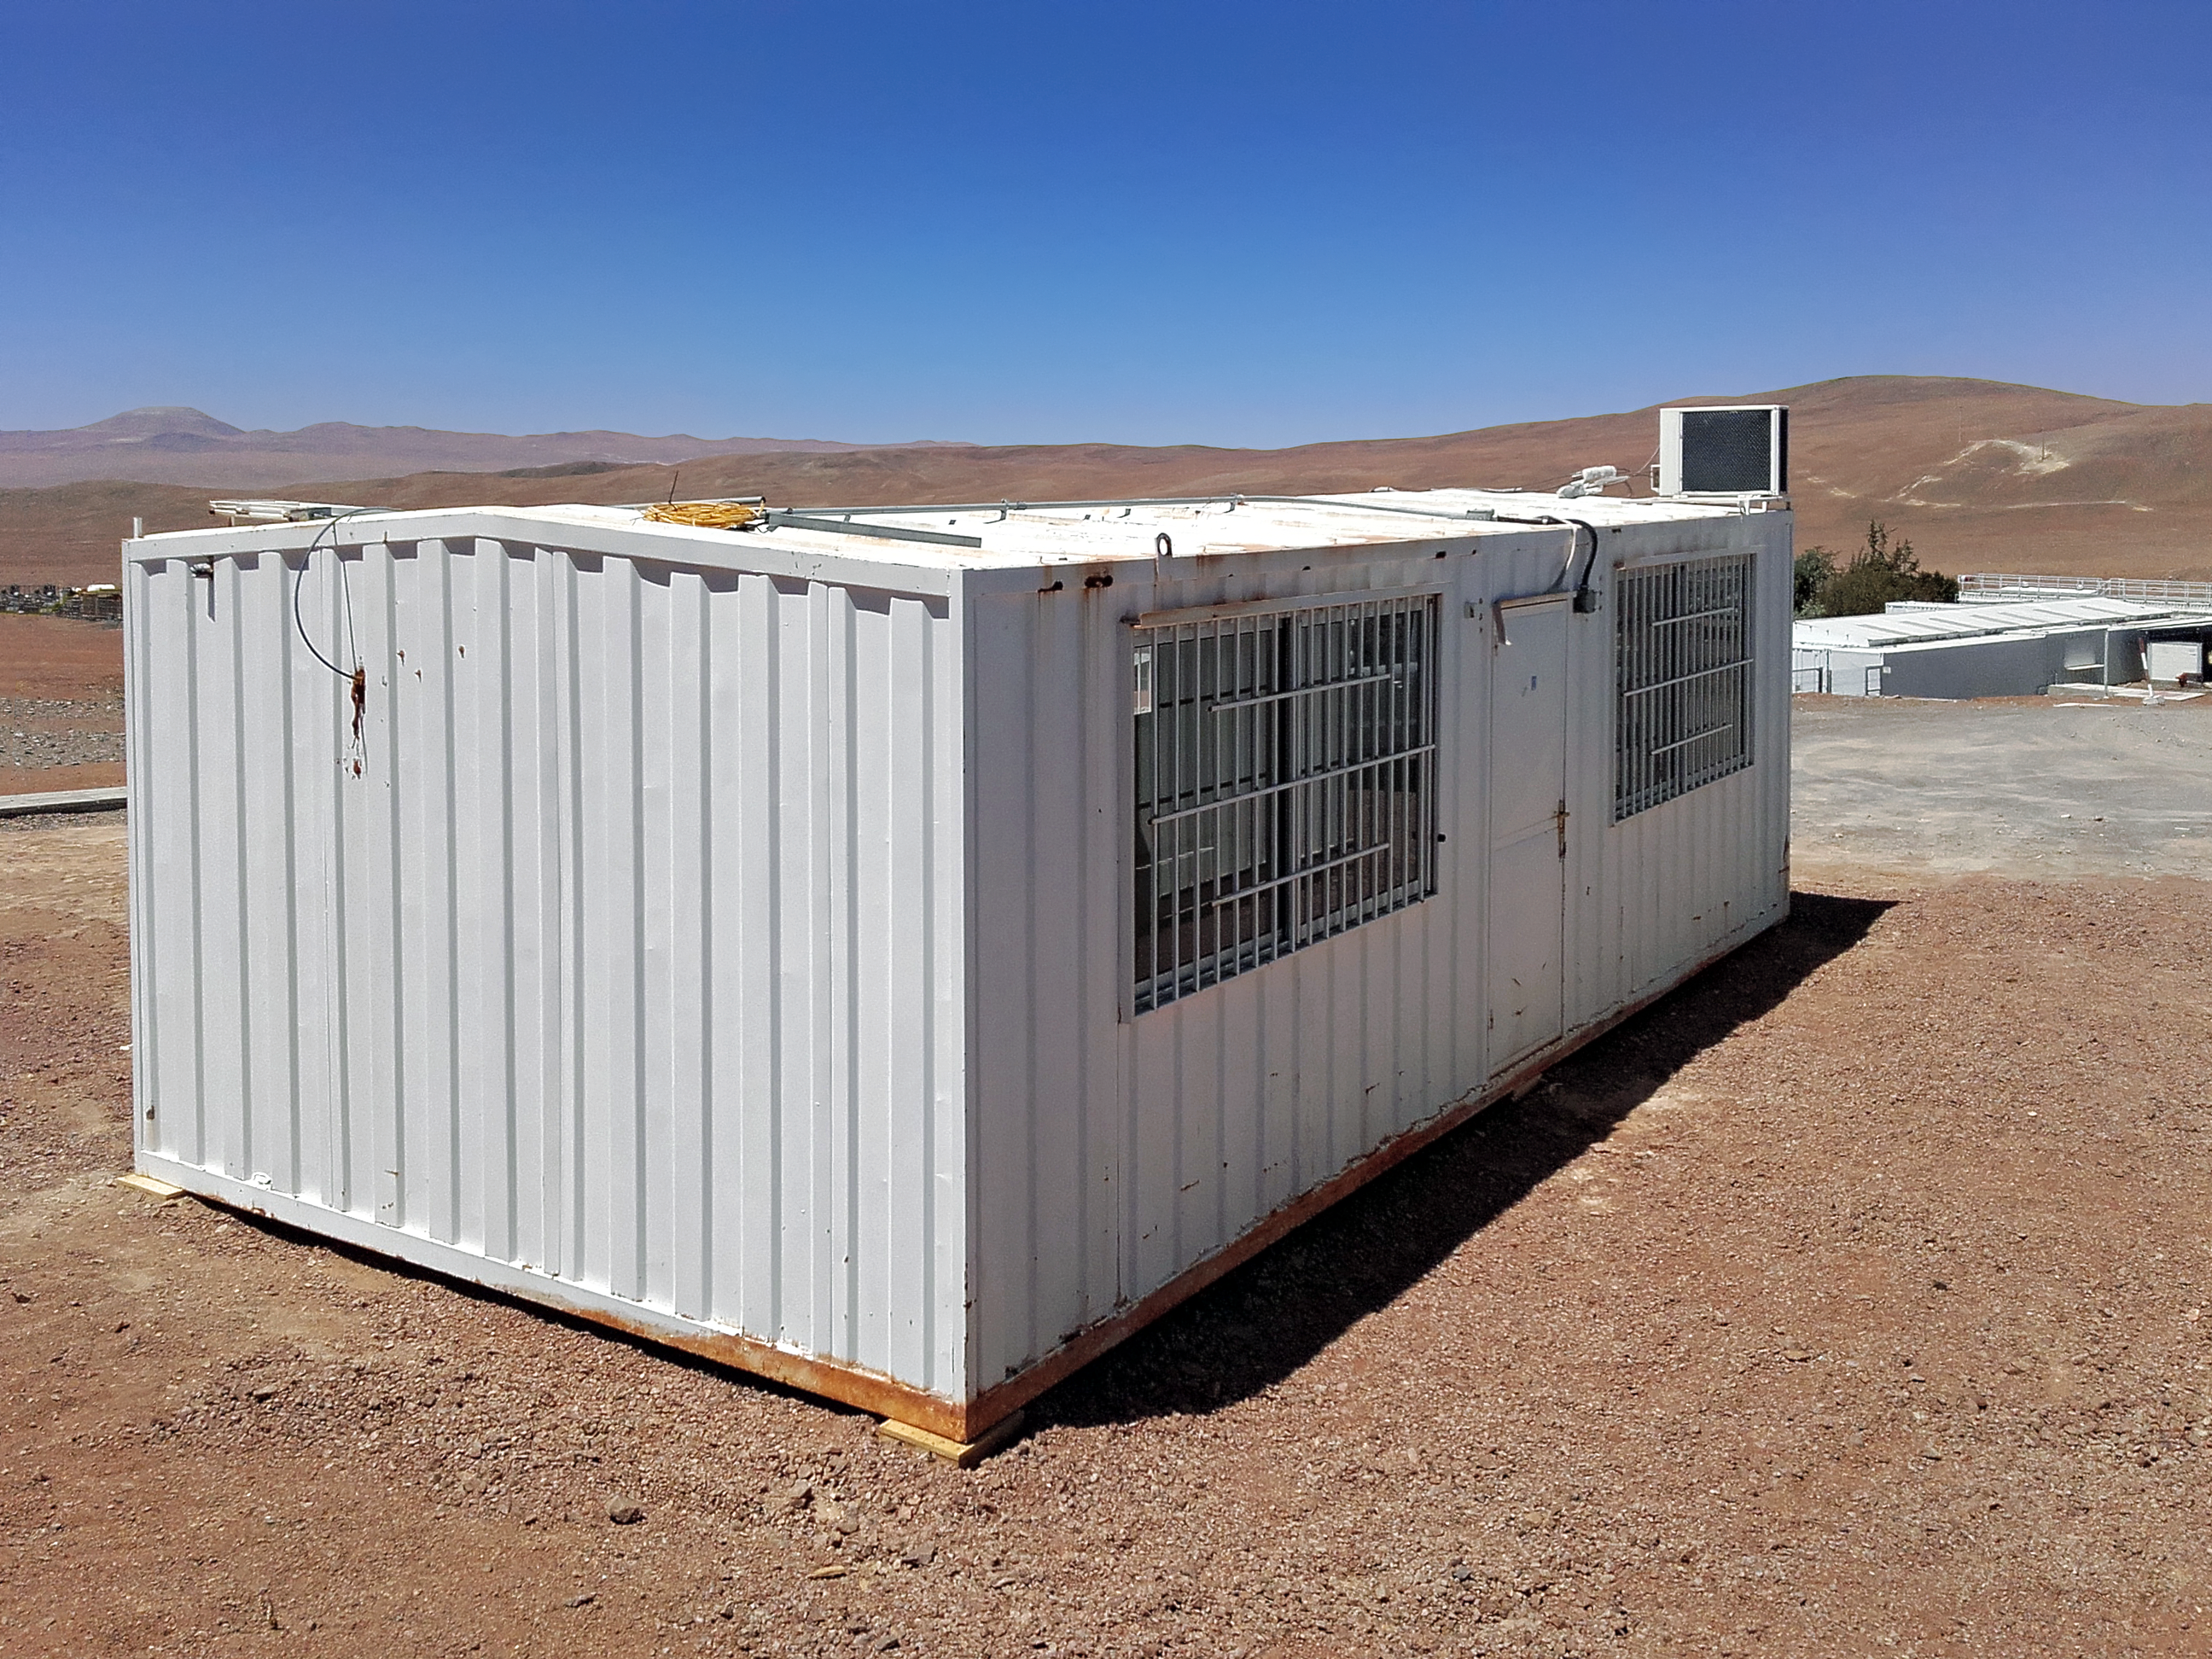

Barracks at CTA site

Signs of progress toward construction are beginning to pop up around CTA’s southern hemisphere site at ESO's Paranal Observatory in Chile. Shipping containers at Paranal are being refurbished to serve as the CTA site offices and meetings rooms.

Credit: CTAO